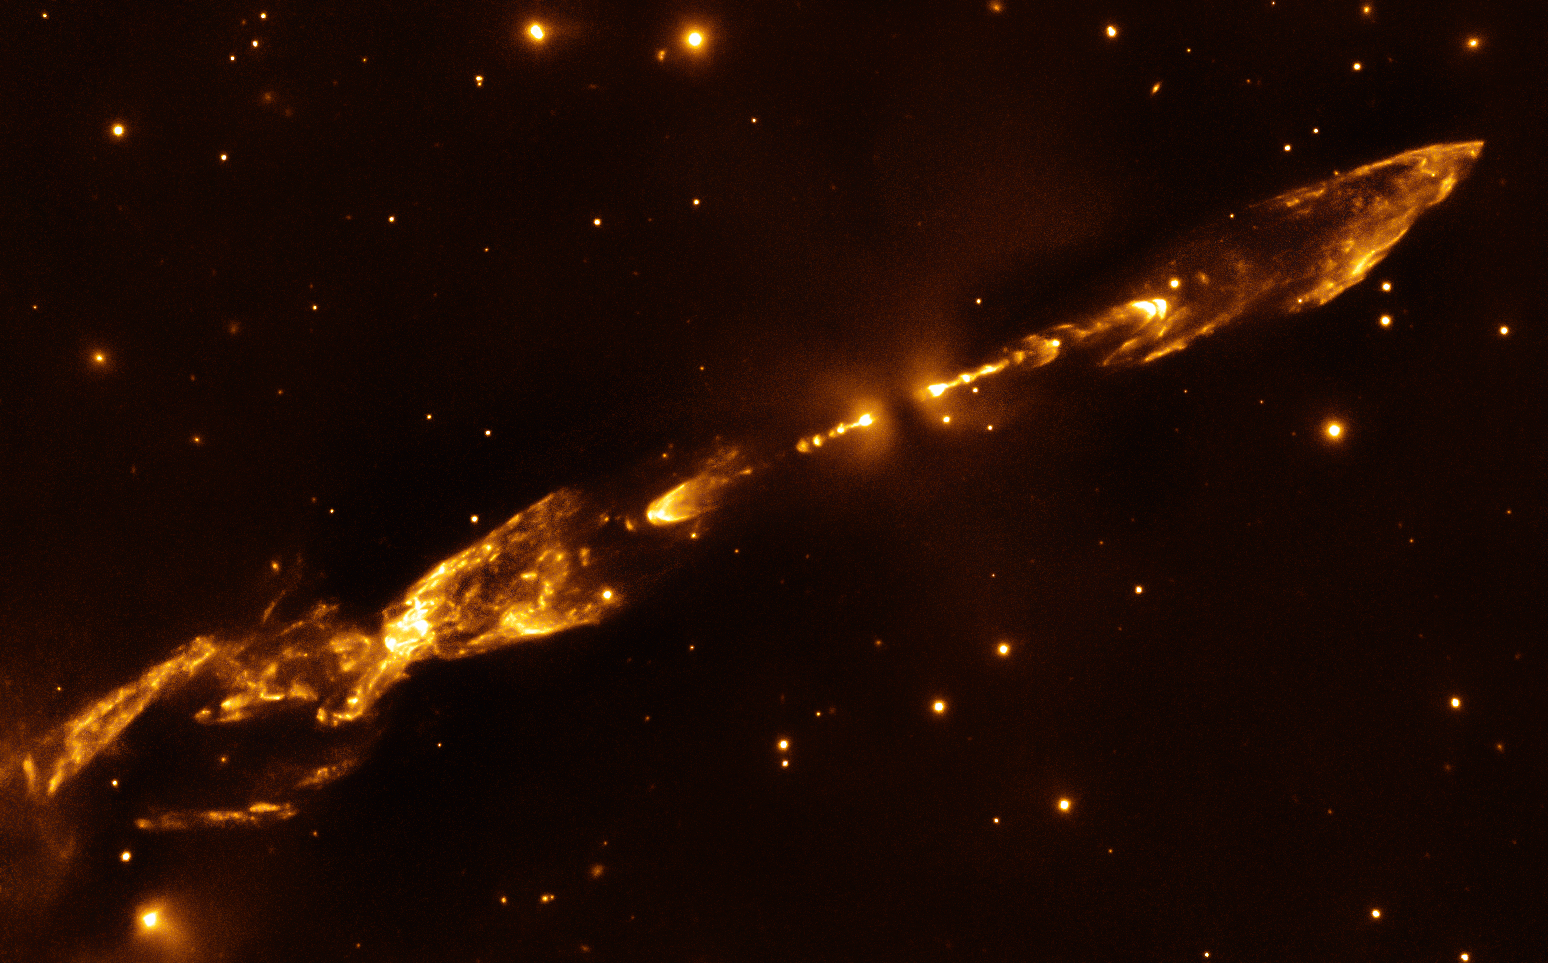

Outbursts from a newborn star

A pair of jets protrude outwards in near-perfect symmetry in this image of Herbig-Haro object (HH) 212, taken by ESO’s already decommissioned Infrared Spectrometer And Array Camera (ISAAC).

The object lies in the constellation of Orion (The Hunter) in a dense molecular star-forming region, not far from the famous Horsehead Nebula. In regions like this, clouds of dust and gas collapse under the force of gravity, spinning faster and faster and becoming hotter and hotter until a young star ignites at the cloud’s centre. Any leftover material swirling around the newborn protostar comes together to form an accretion disc that will, under the right circumstances, eventually evolve to form the base material for the creation of planets, asteroids and comets.

Although this process is still not fully understood, it is common that a protostar and its accretion disc, as seen here edge-on, are the cause of the jets in this image. The star at the centre of HH 212 is indeed a very young star, at only a few thousand years old. Its jets are remarkably symmetric, with several knots appearing at relatively stable intervals. This stability suggests that the jet pulses vary quite regularly, and over a short timescale — maybe even as short as 30 years! Further out from the centre, large bow shocks spread out into interstellar space, caused by ejected gas colliding with dust and gas at speeds of several hundred kilometres per second.

Credit: ESO/M. McCaughrean